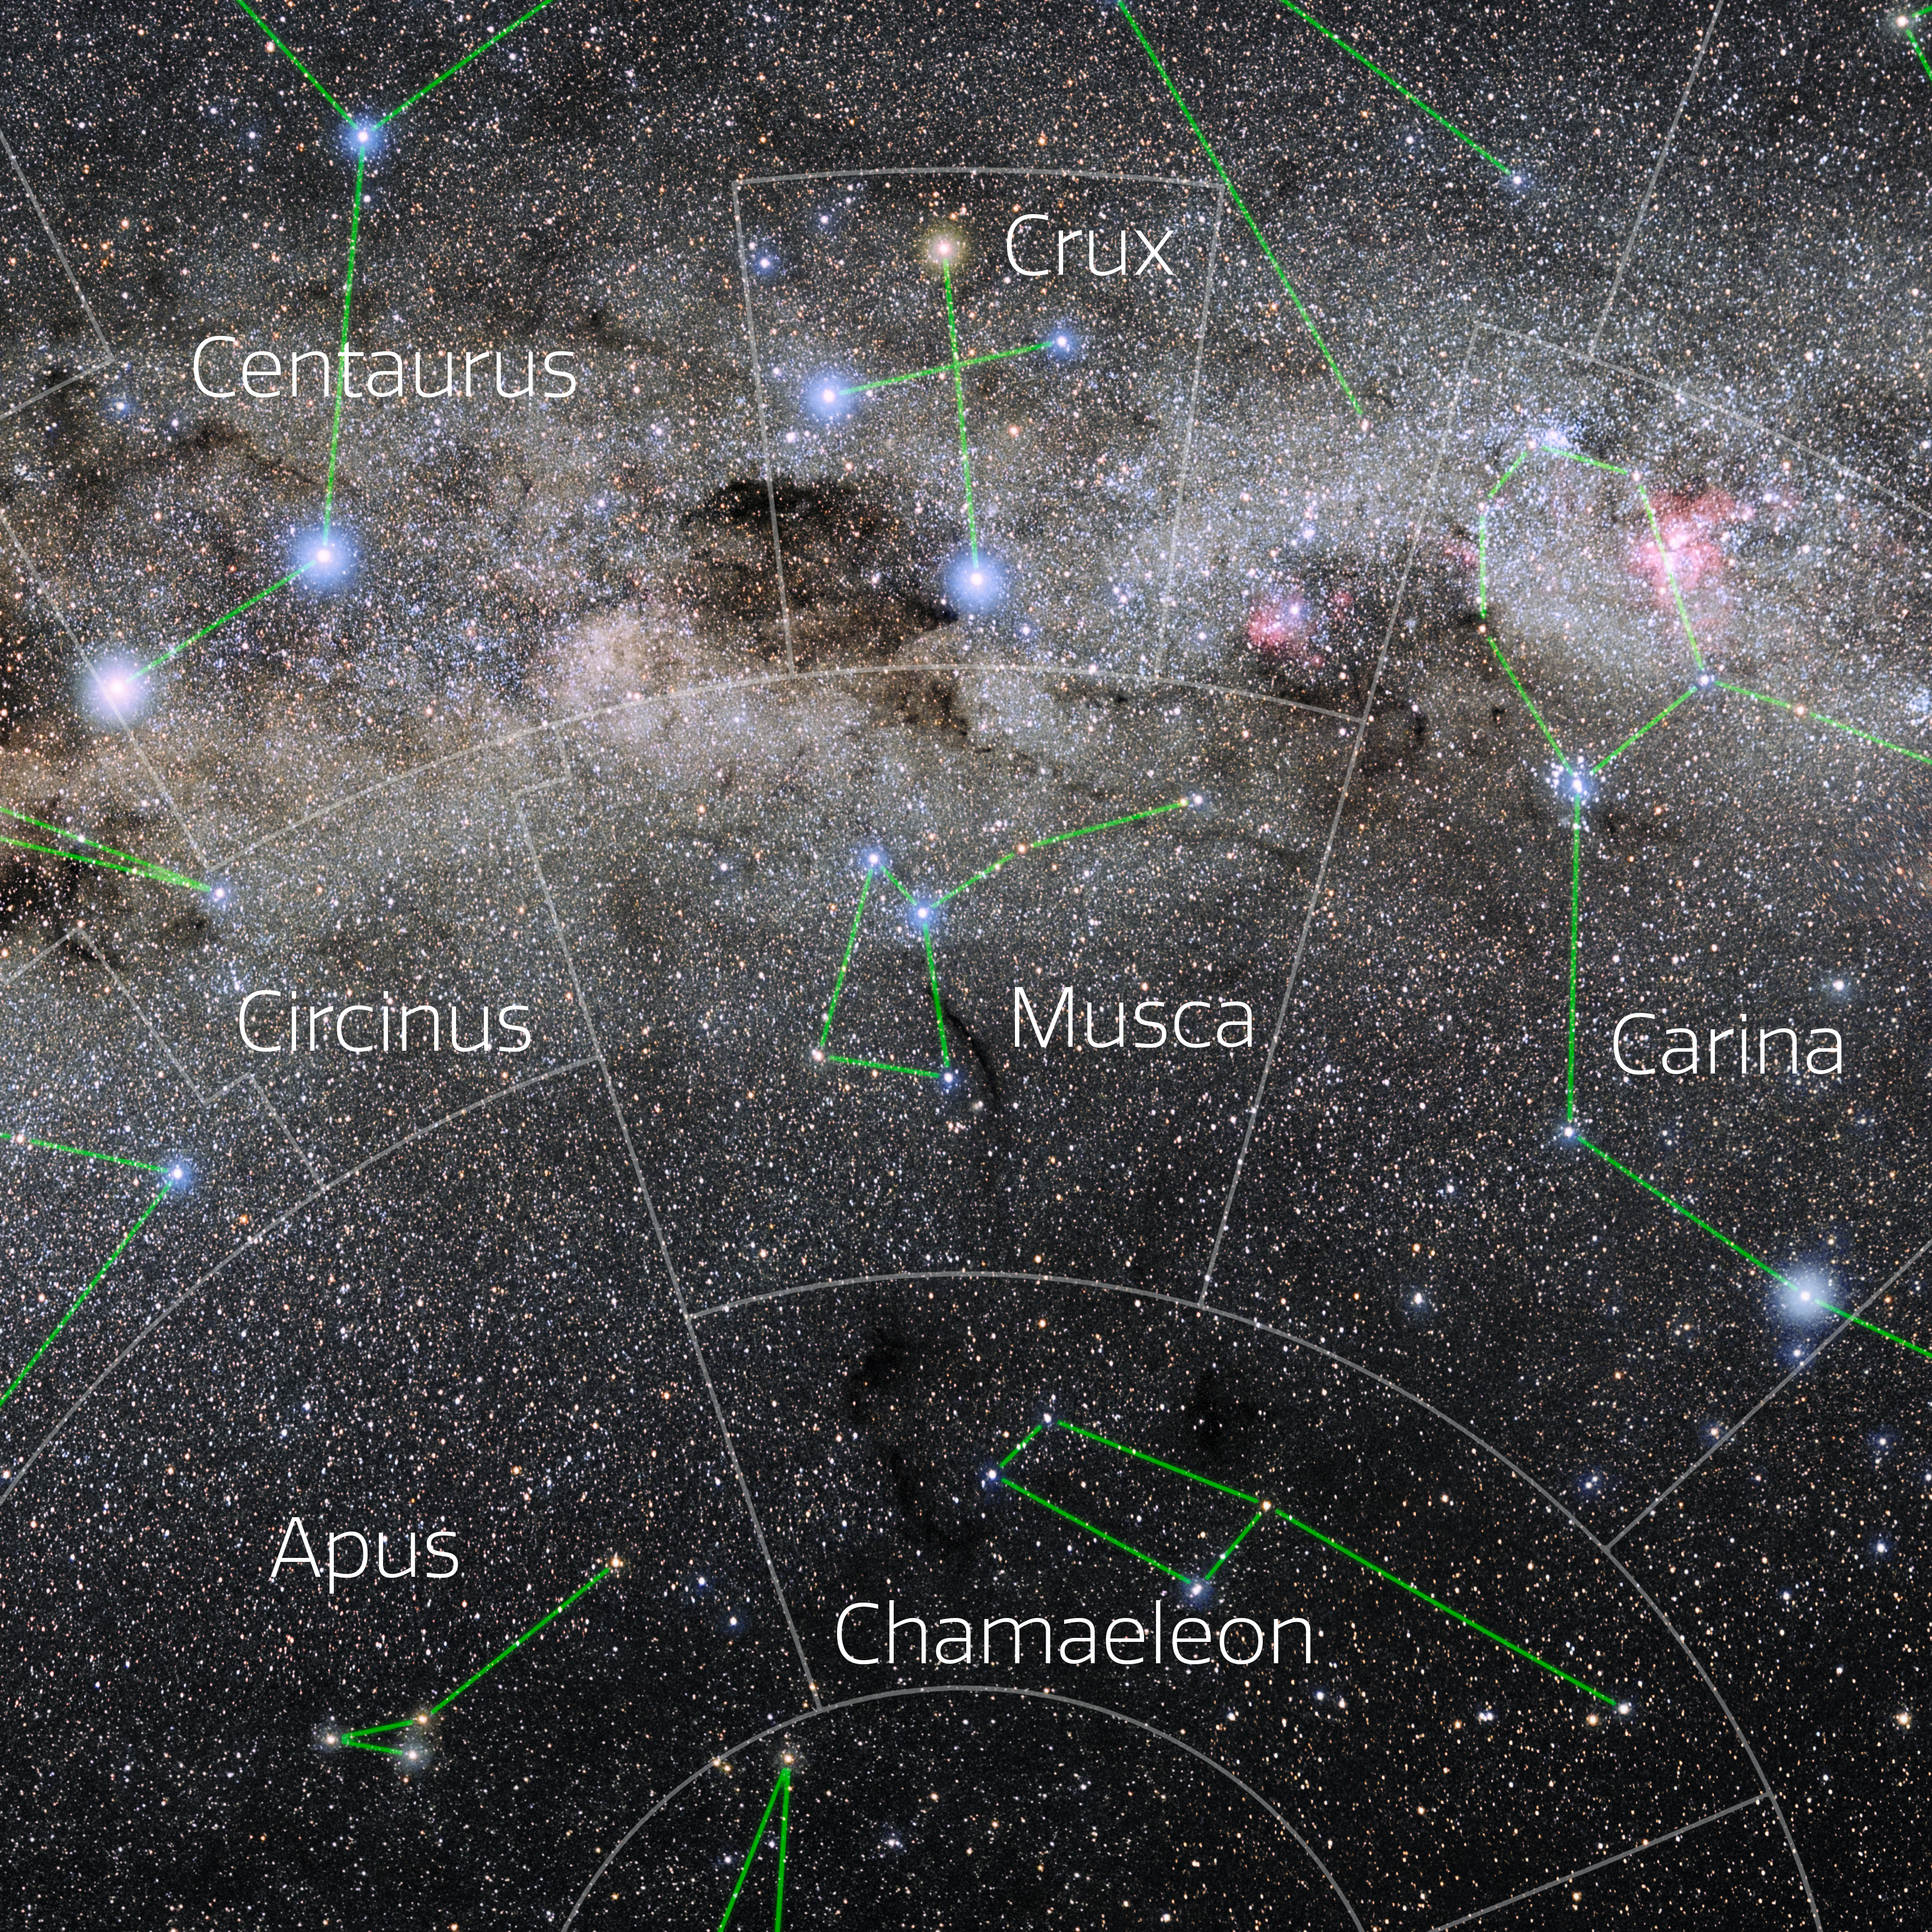

Musca (Annotated)

Photo of the constellation Musca with annotations from IAU and Sky & Telescope. Here is the non-annotated version.

Credit: E. Slawik/NOIRLab/NSF/AURA/M. Zamani